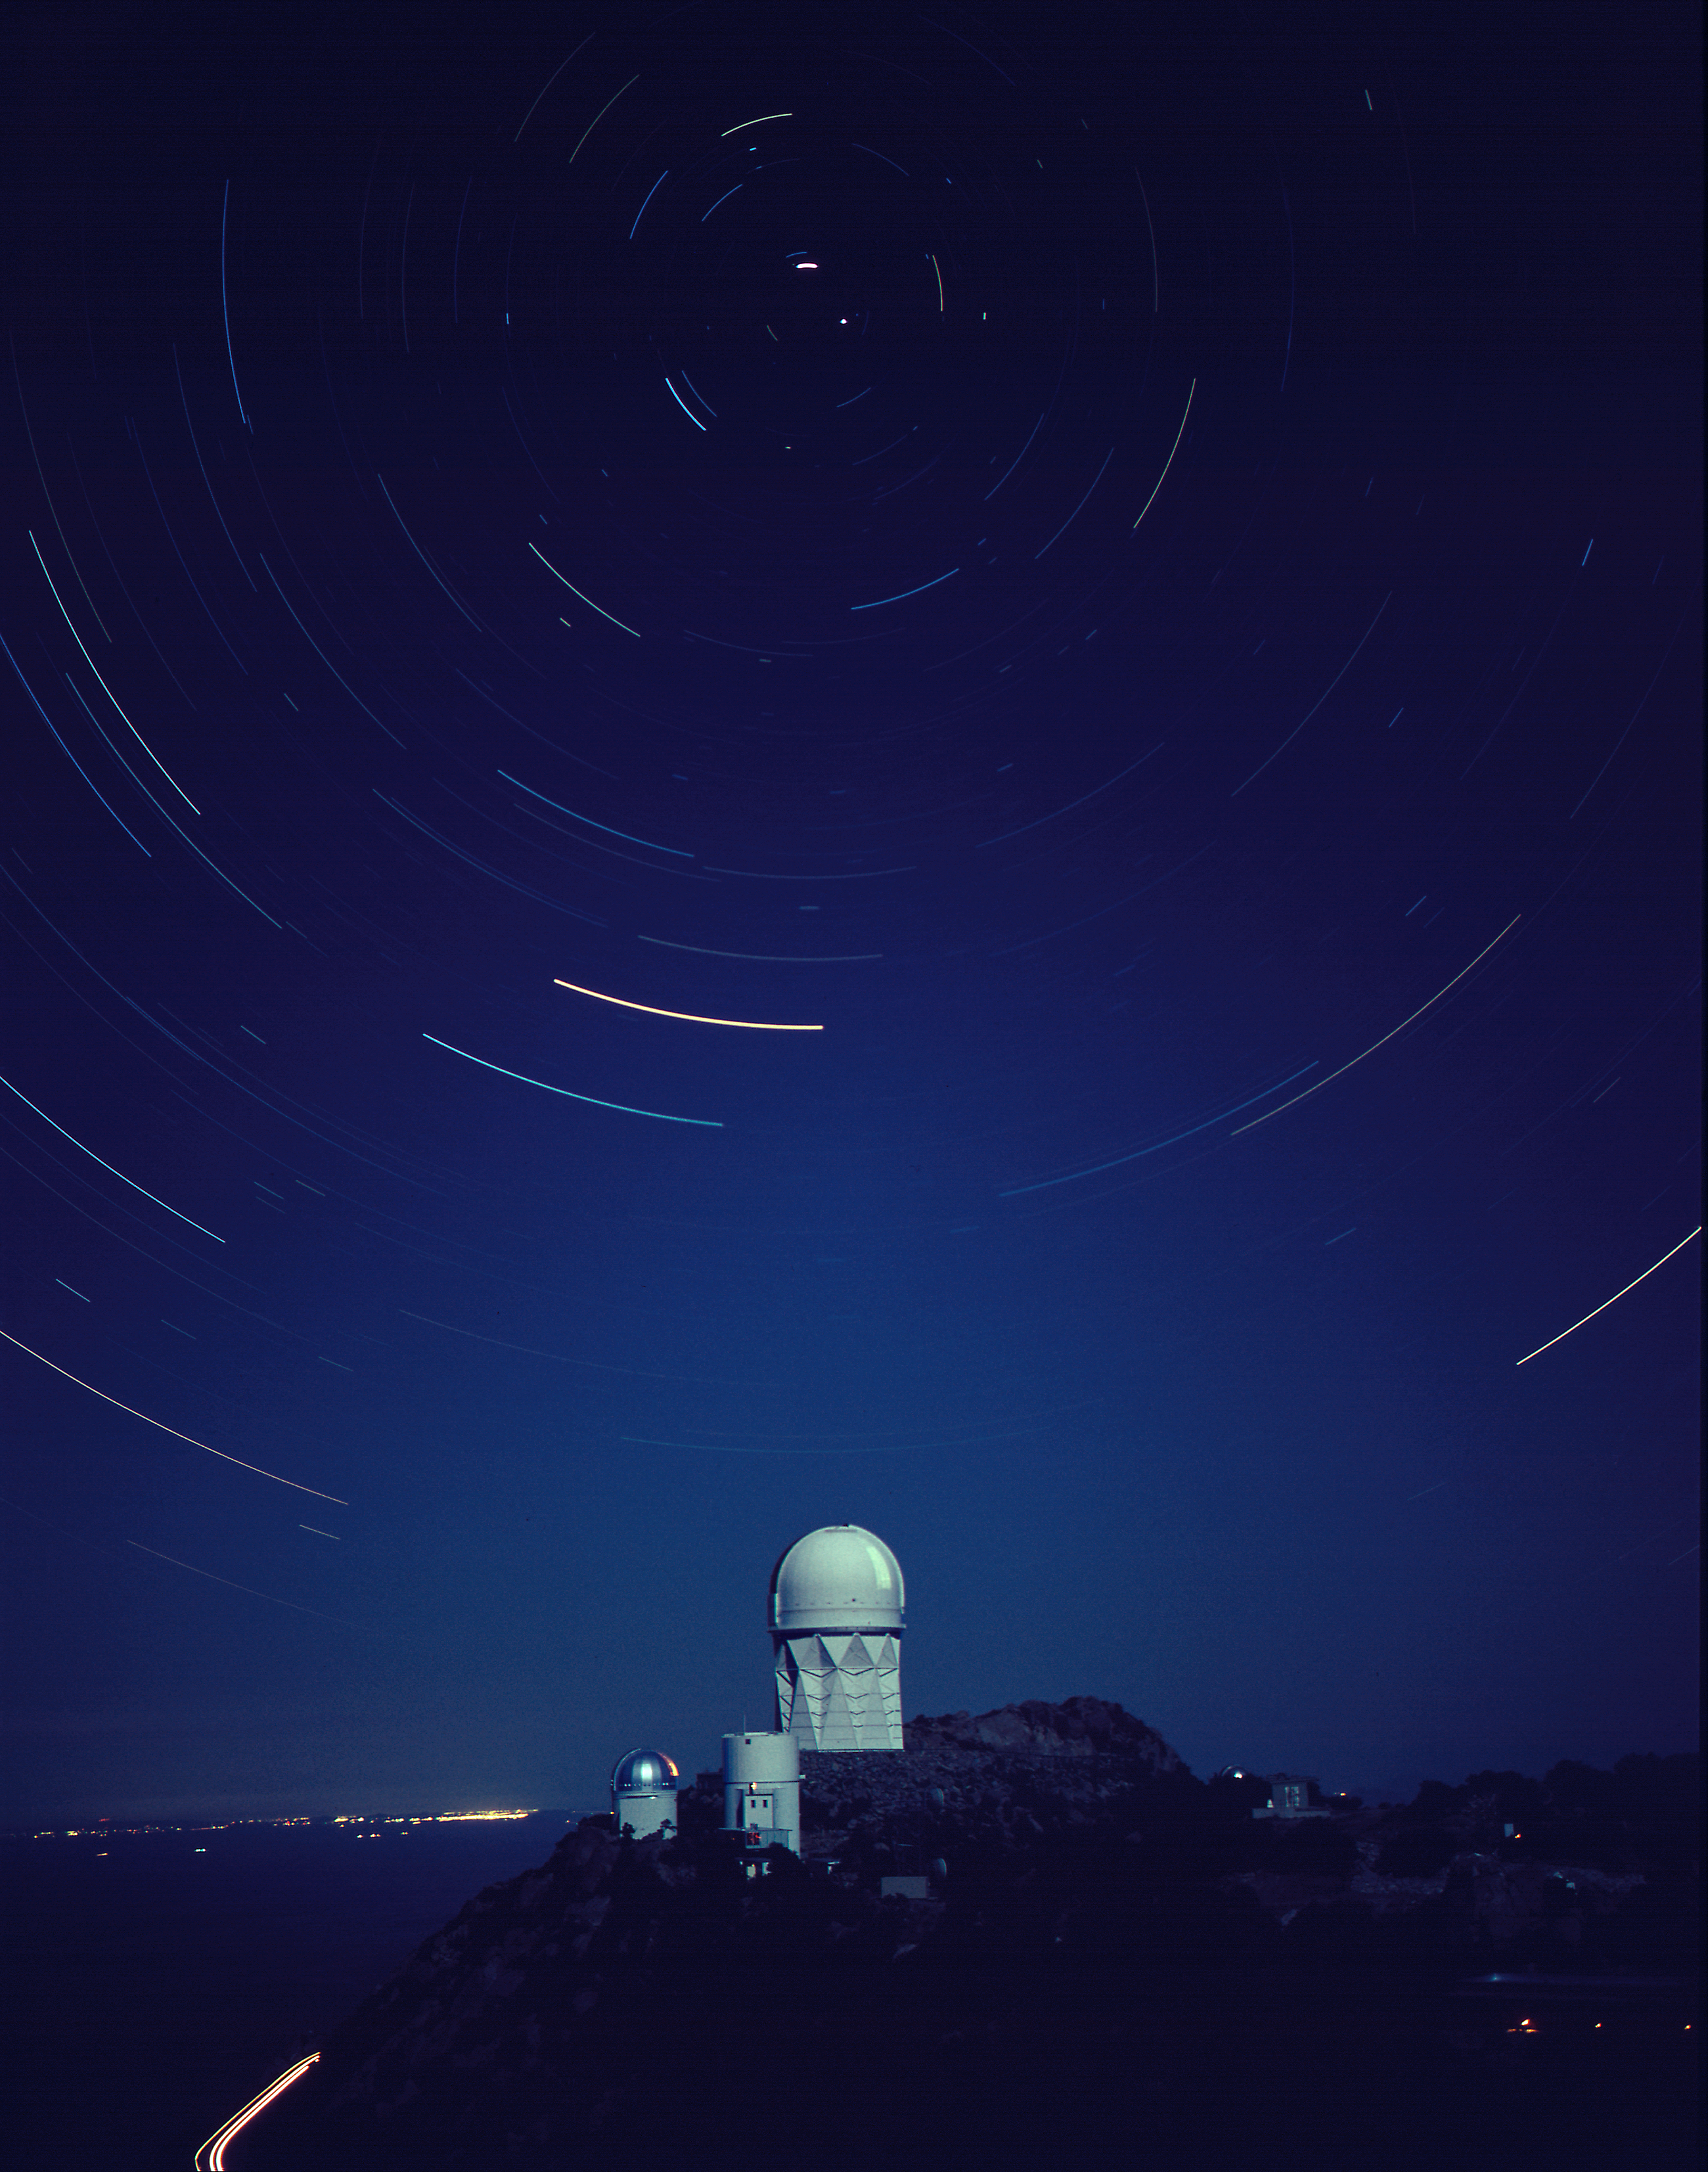

KPNO at night

Star trails trace circumpolar paths in this time exposure of the Kitt Peak National Observatory. Central to the picture is the Mayall 4-meter telescope with, in the foreground, the Steward Observatory's 90-inch and SpaceWatch telescopes. The lights of Tucson are visible in the distance.

Credit: NOIRLab/NSF/AURA